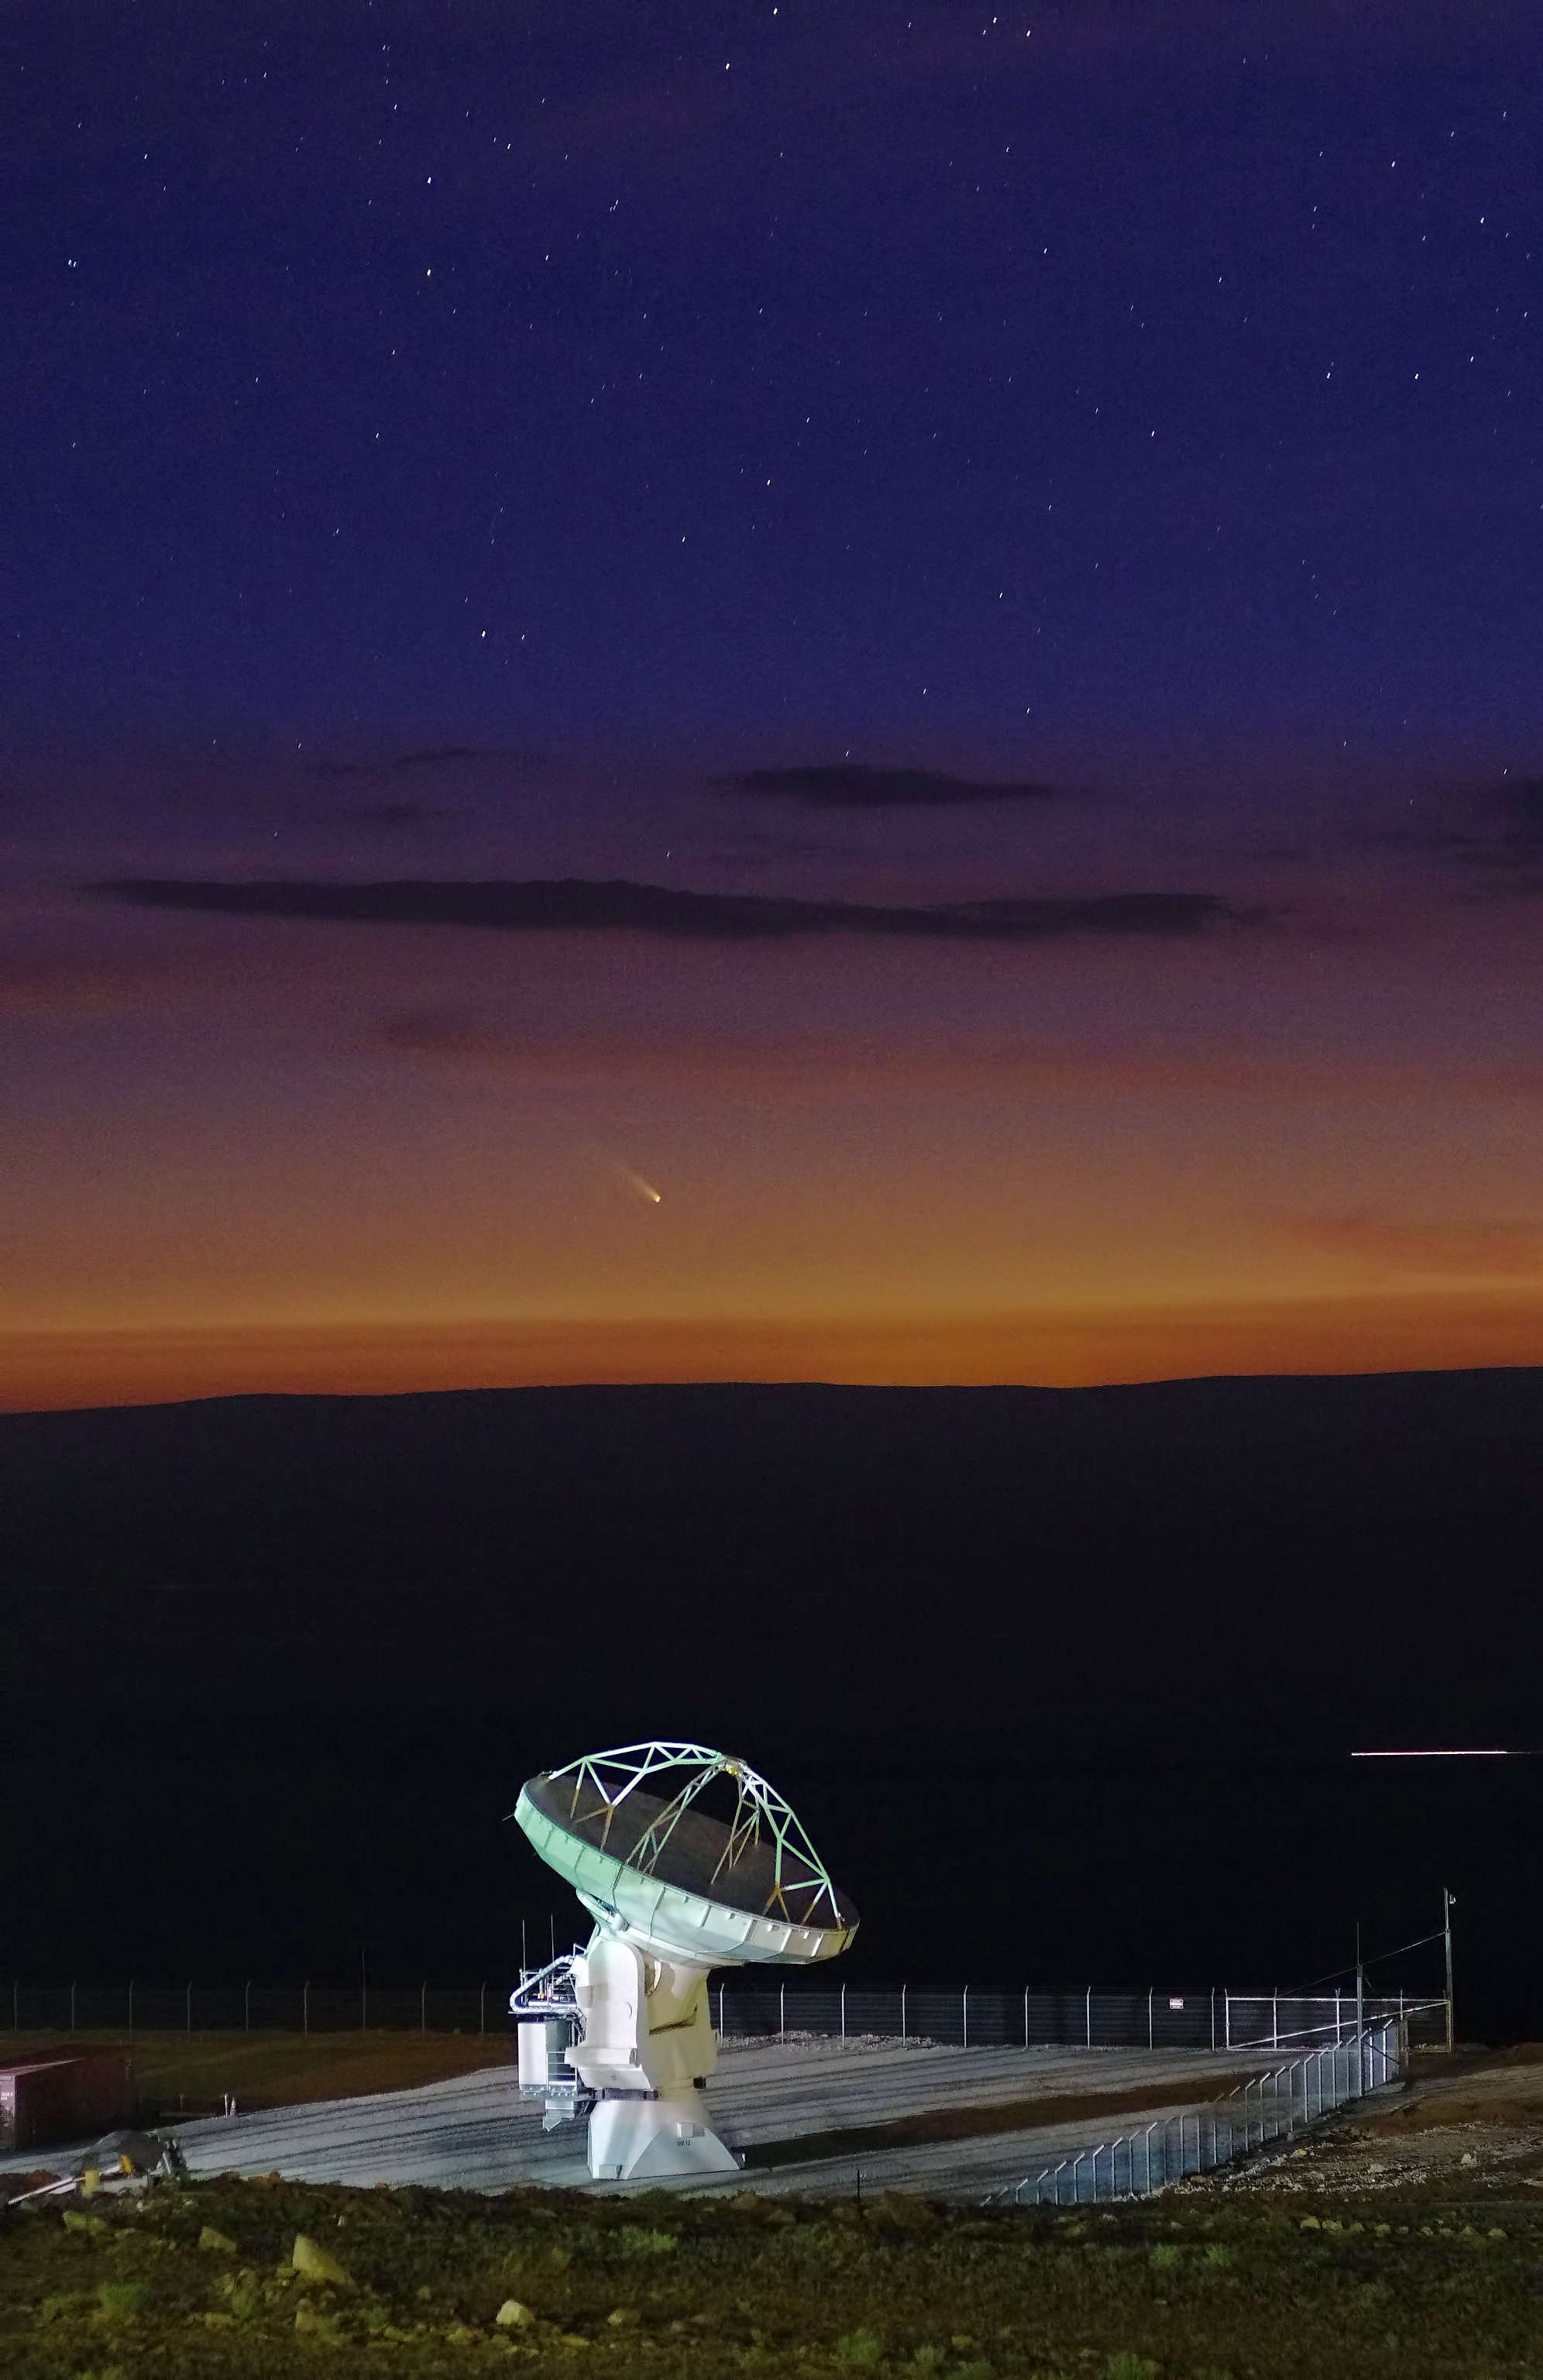

It's lonely at the top

This large antenna, twelve meters in diameter, is not as lonely as it looks. It shares this spot on the Chajnantor plateau with 65 neighbors and between them they make up ALMA. The site of this huge array in the Chilean Andes is at an altitude of 5000 meters.

Credit: ALMA (ESO/NAOJ/NRAO)